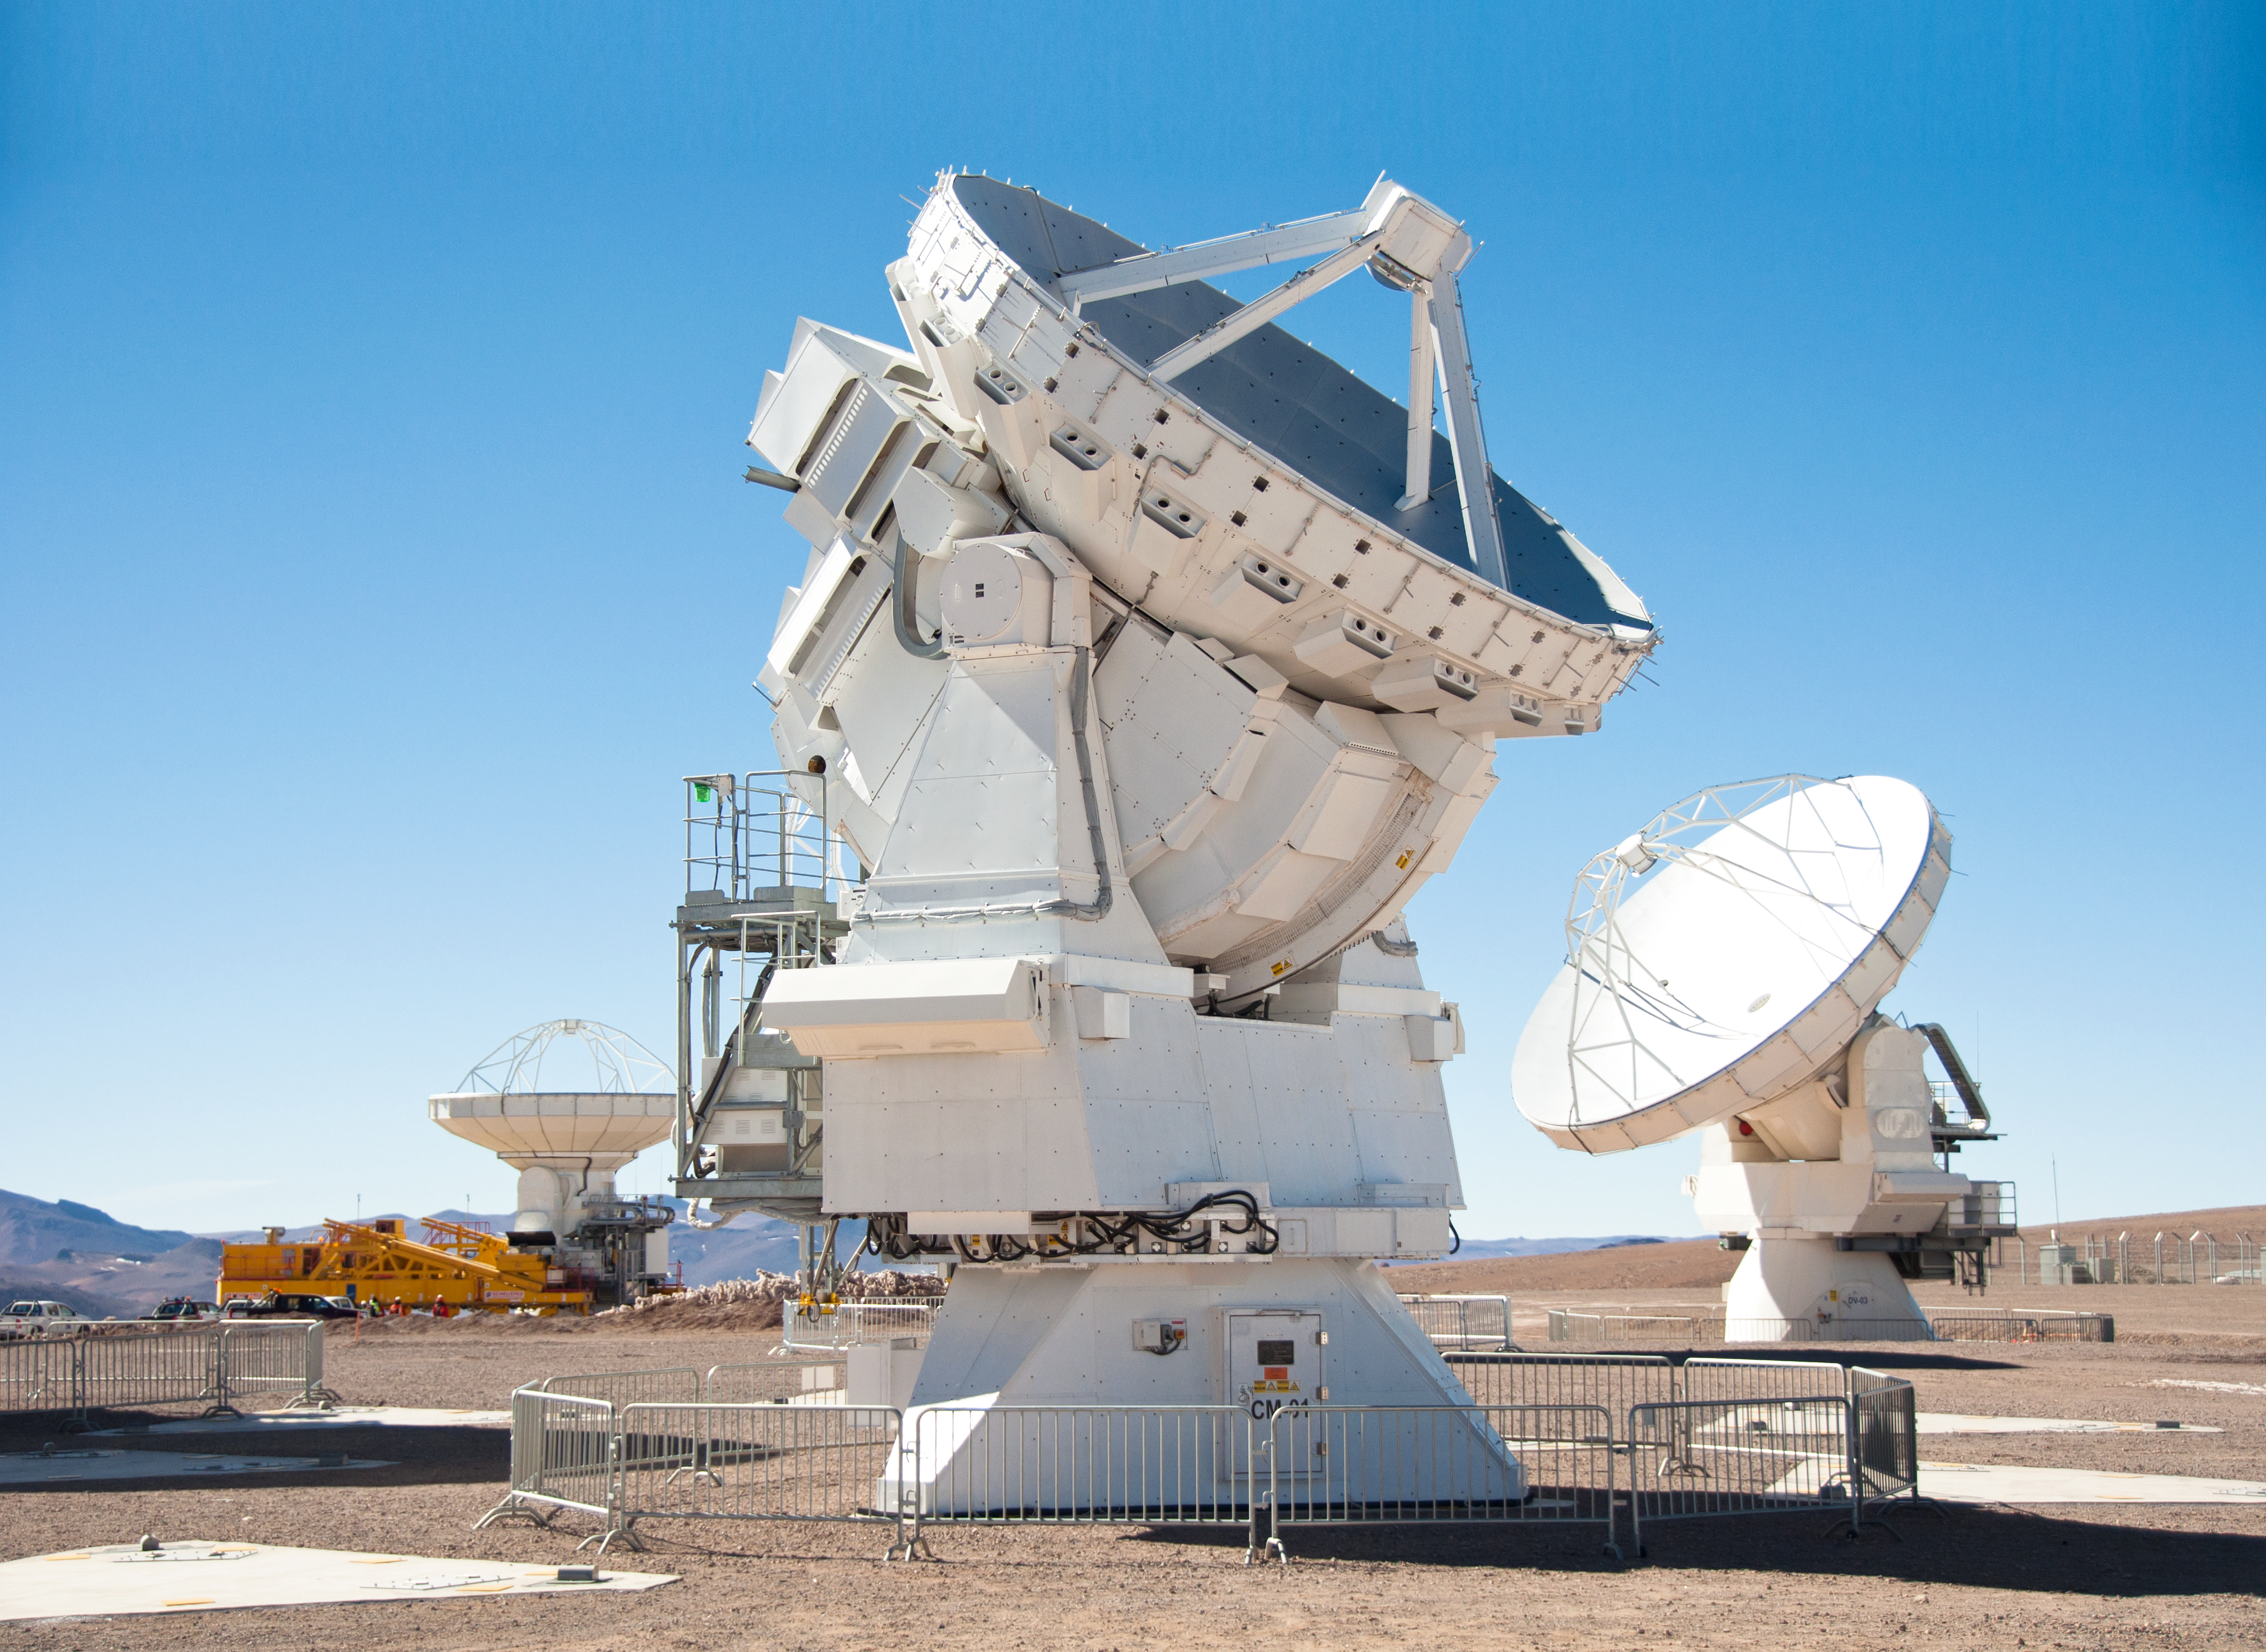

First 7-metre ALMA antenna arrives at Chajnantor

This image was taken on 28 August 2011. I shows the first 7-m antenna to the AOS (which arrived on 24 August 2011).

For more information, see http://www.eso.org/public/images/potw1135a/

Credit: ALMA (ESO/NAOJ/NRAO), W. Garnier (ALMA)